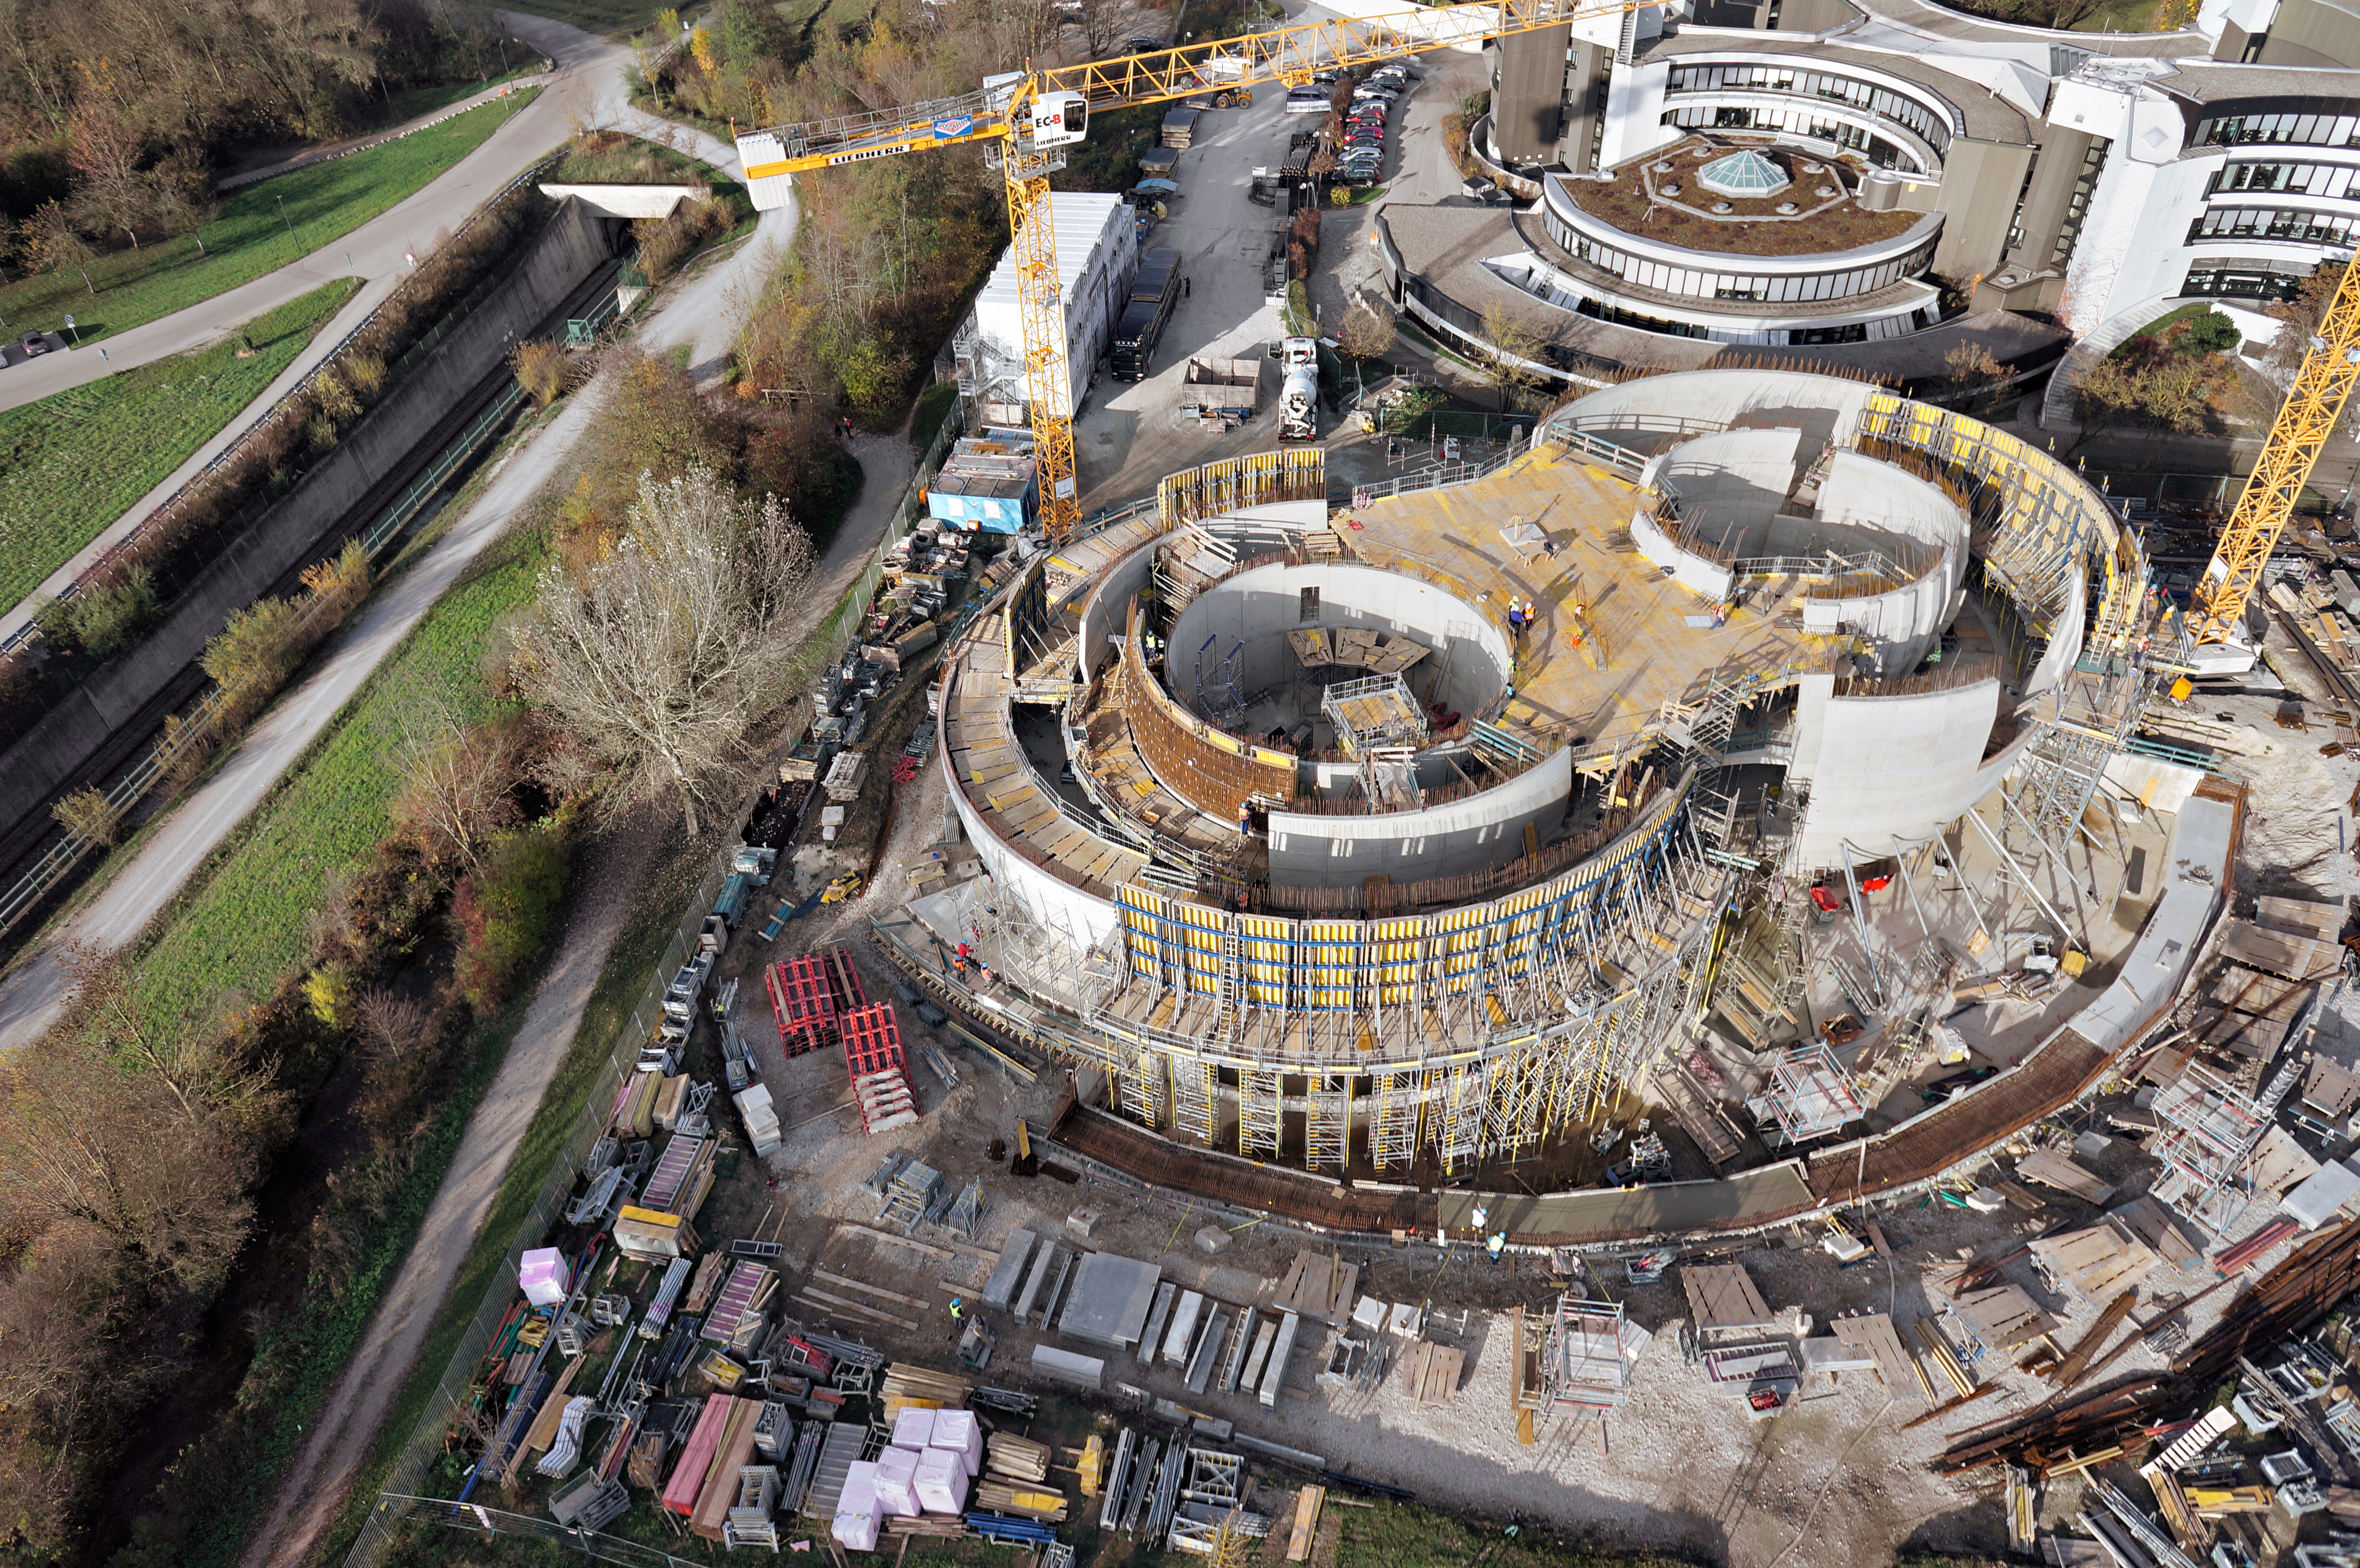

A supernova in progress!

This drone photograph shows the construction of ESO's Supernova Planetarium & Visitor Centre from a dizzying perspective.

Credit: TUM-FSD/ESO. Supported by Autel Robotics and TUM-FSD